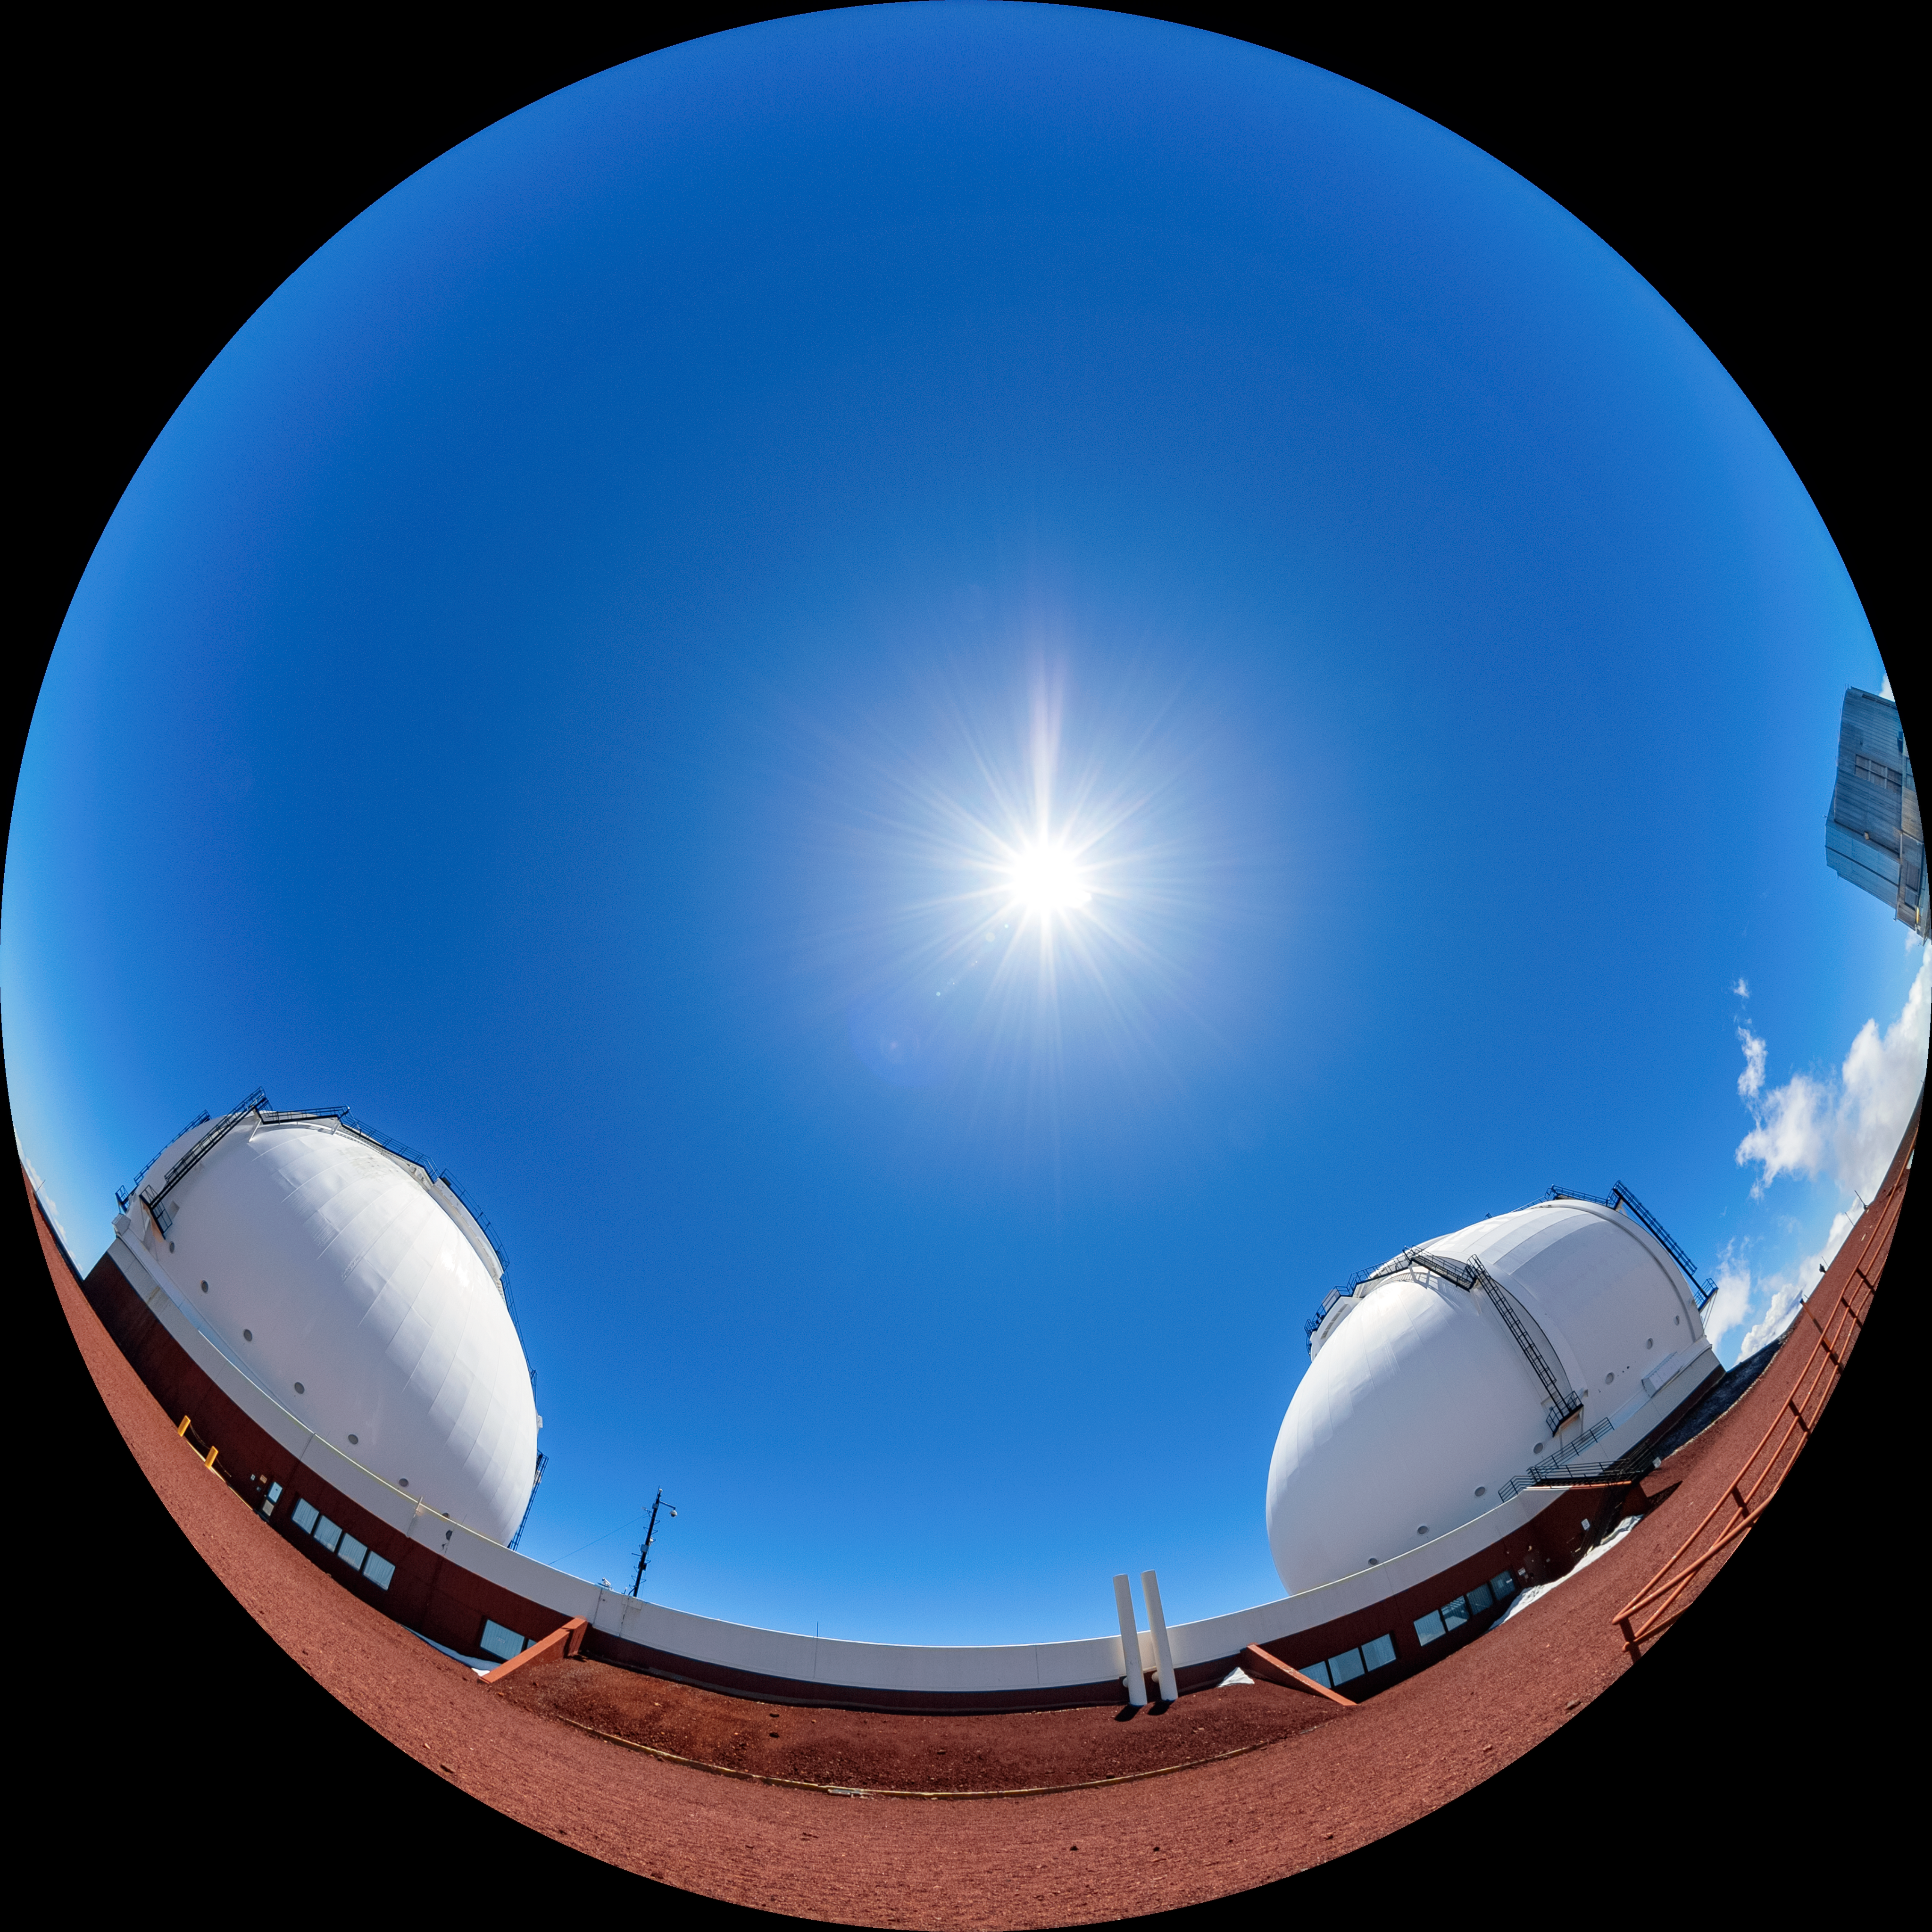

W. M. Keck Observatory at Maunakea

The W. M. Keck Observatory and Visitor Gallery near the summit of Maunakea in Hawaiʻi.

Credit: NOIRLab/AURA/NSF/ T. Matsopoulos